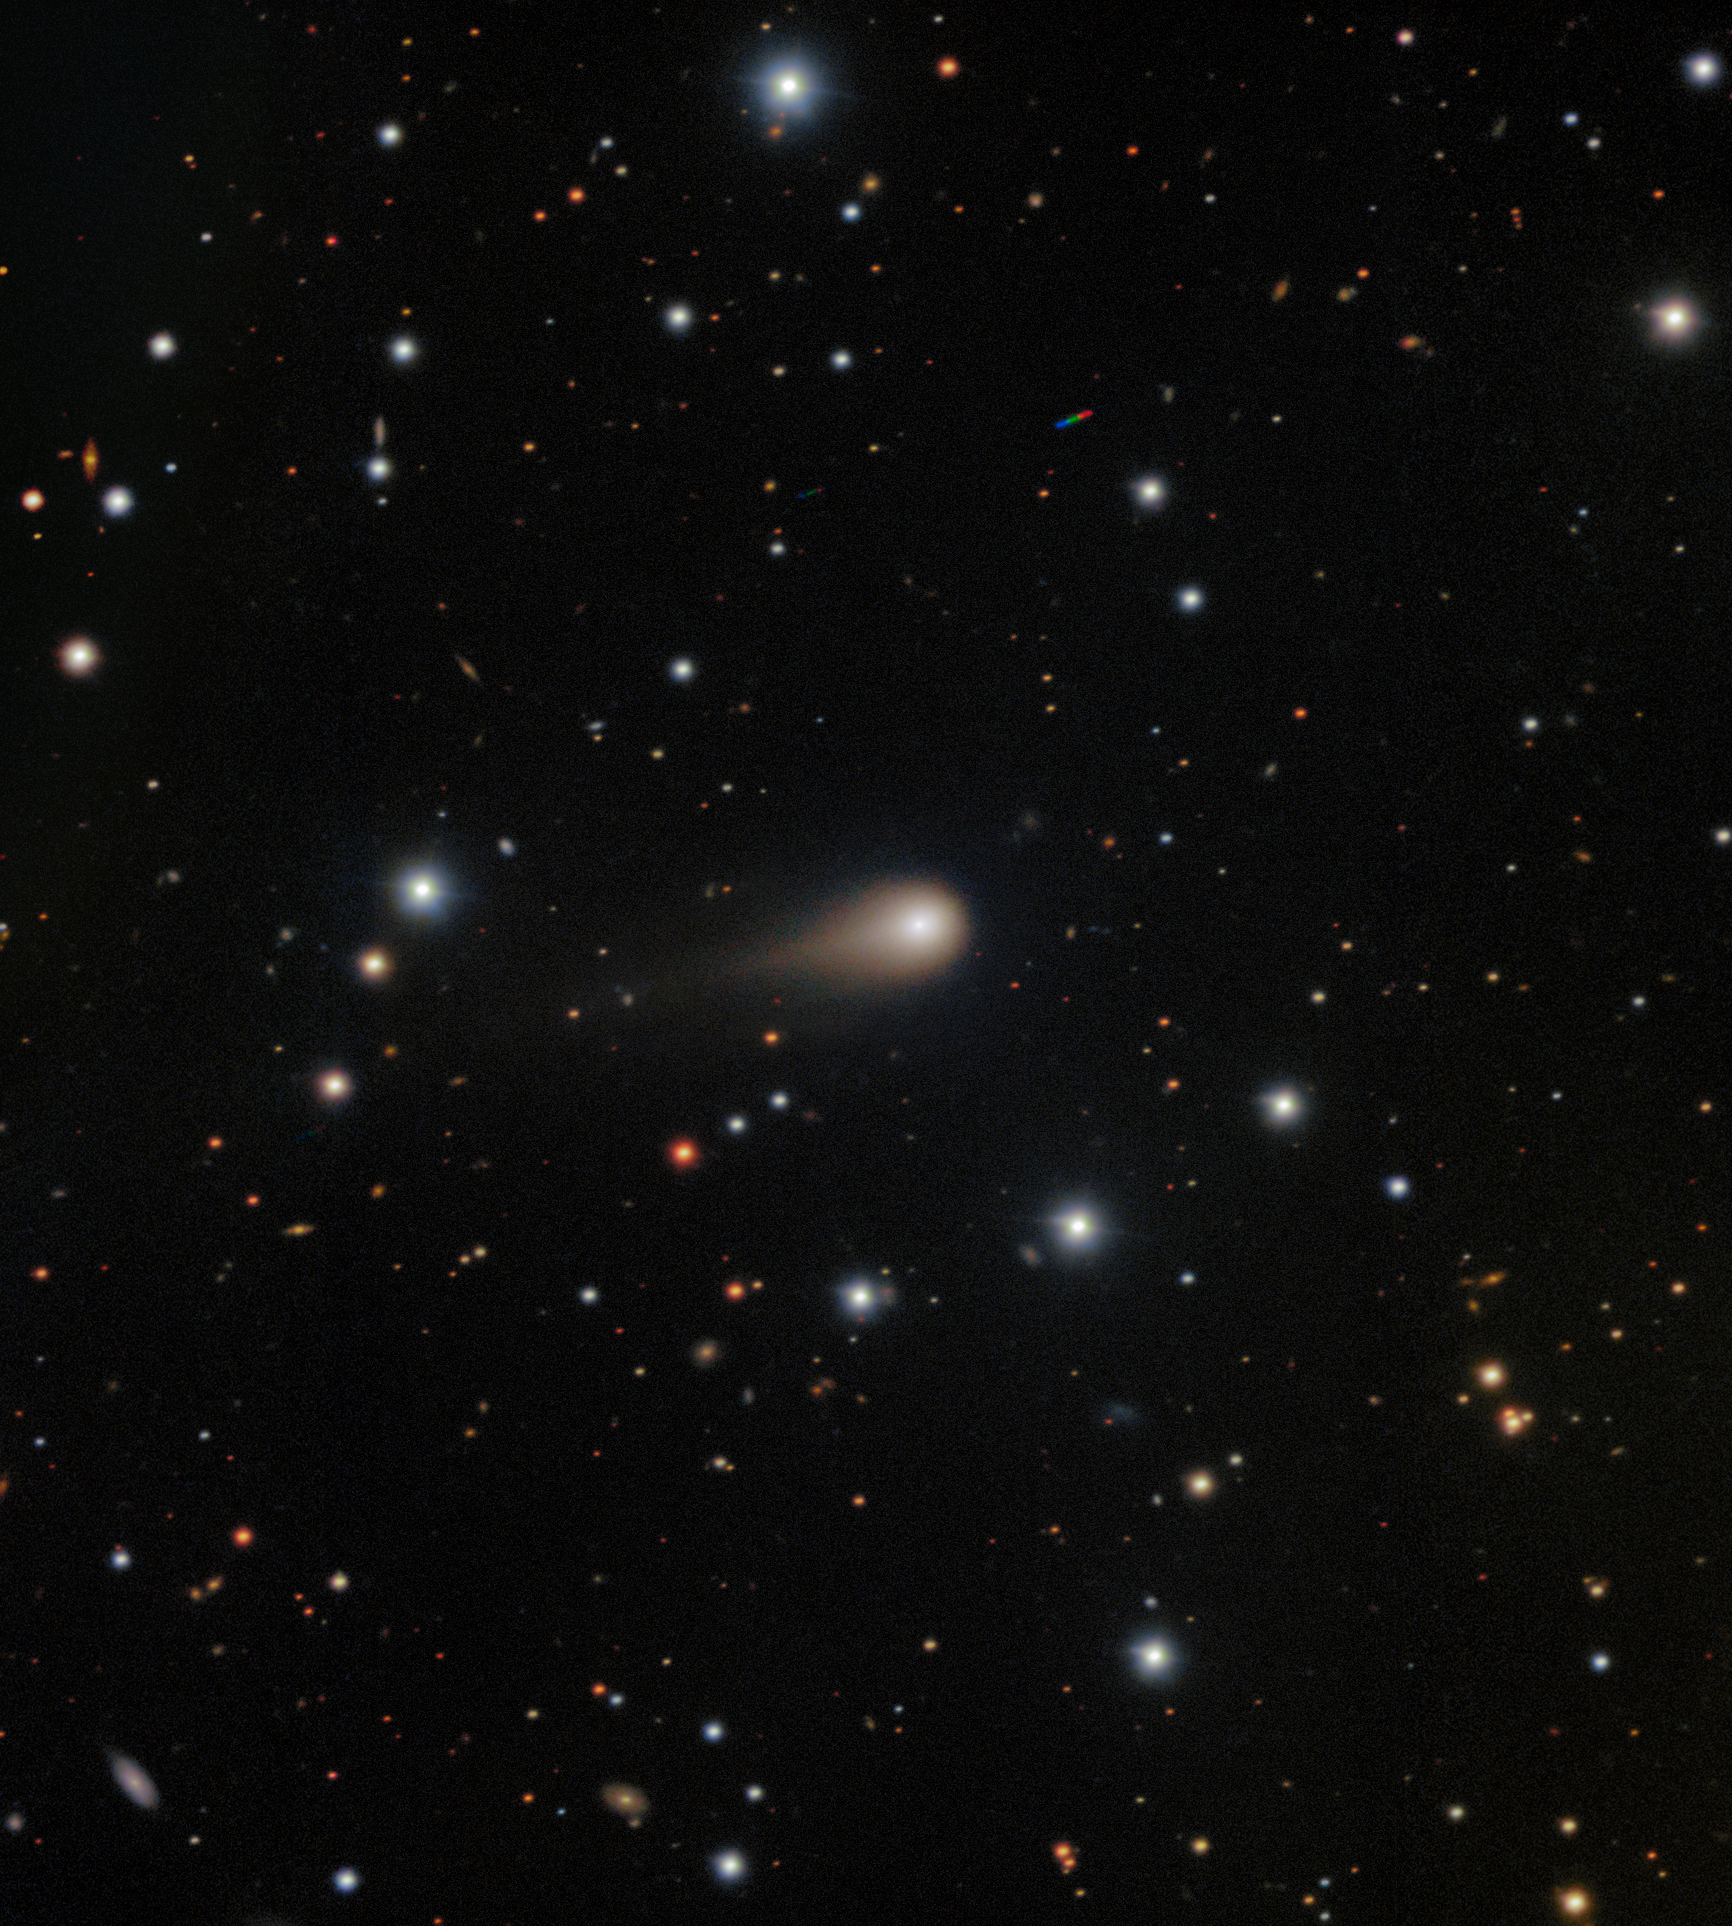

Growing Tail of Interstellar Comet 3I/ATLAS

A deep image of interstellar Comet 3I/ATLAS captured by the Gemini Multi-Object Spectrograph (GMOS) on Gemini South at Cerro Pachón in Chile, one half of the International Gemini Observatory, partly funded by the U.S. National Science Foundation (NSF) and operated by NSF NOIRLab. The image shows the comet’s broad coma — a cloud of gas and dust that forms around the comet’s icy nucleus as it gets closer to the Sun — and a tail spanning about 1/120th of a degree in the sky (where one degree is about the width of a pinky finger on an outstretched arm) and pointing away from the Sun. 3I/ATLAS is only the third confirmed interstellar visitor to our Solar System.

The exposures tracked the comet as it traveled across the sky, and the final image is composed to freeze the stars in place during the observation. Two small colored trails from unrelated asteroids with a different motion from that of the comet can also be seen.

These observations of Comet 3I/ATLAS were conducted during a Shadow the Scientists program hosted by NSF NOIRLab. A full recording of the session can be found here.

Credit: International Gemini Observatory/NOIRLab/NSF/AURA/Shadow the ScientistImage Processing: J. Miller & M. Rodriguez (International Gemini Observatory/NSF NOIRLab), T.A. Rector (University of Alaska Anchorage/NSF NOIRLab), M. Zamani (NSF NOIRLab)